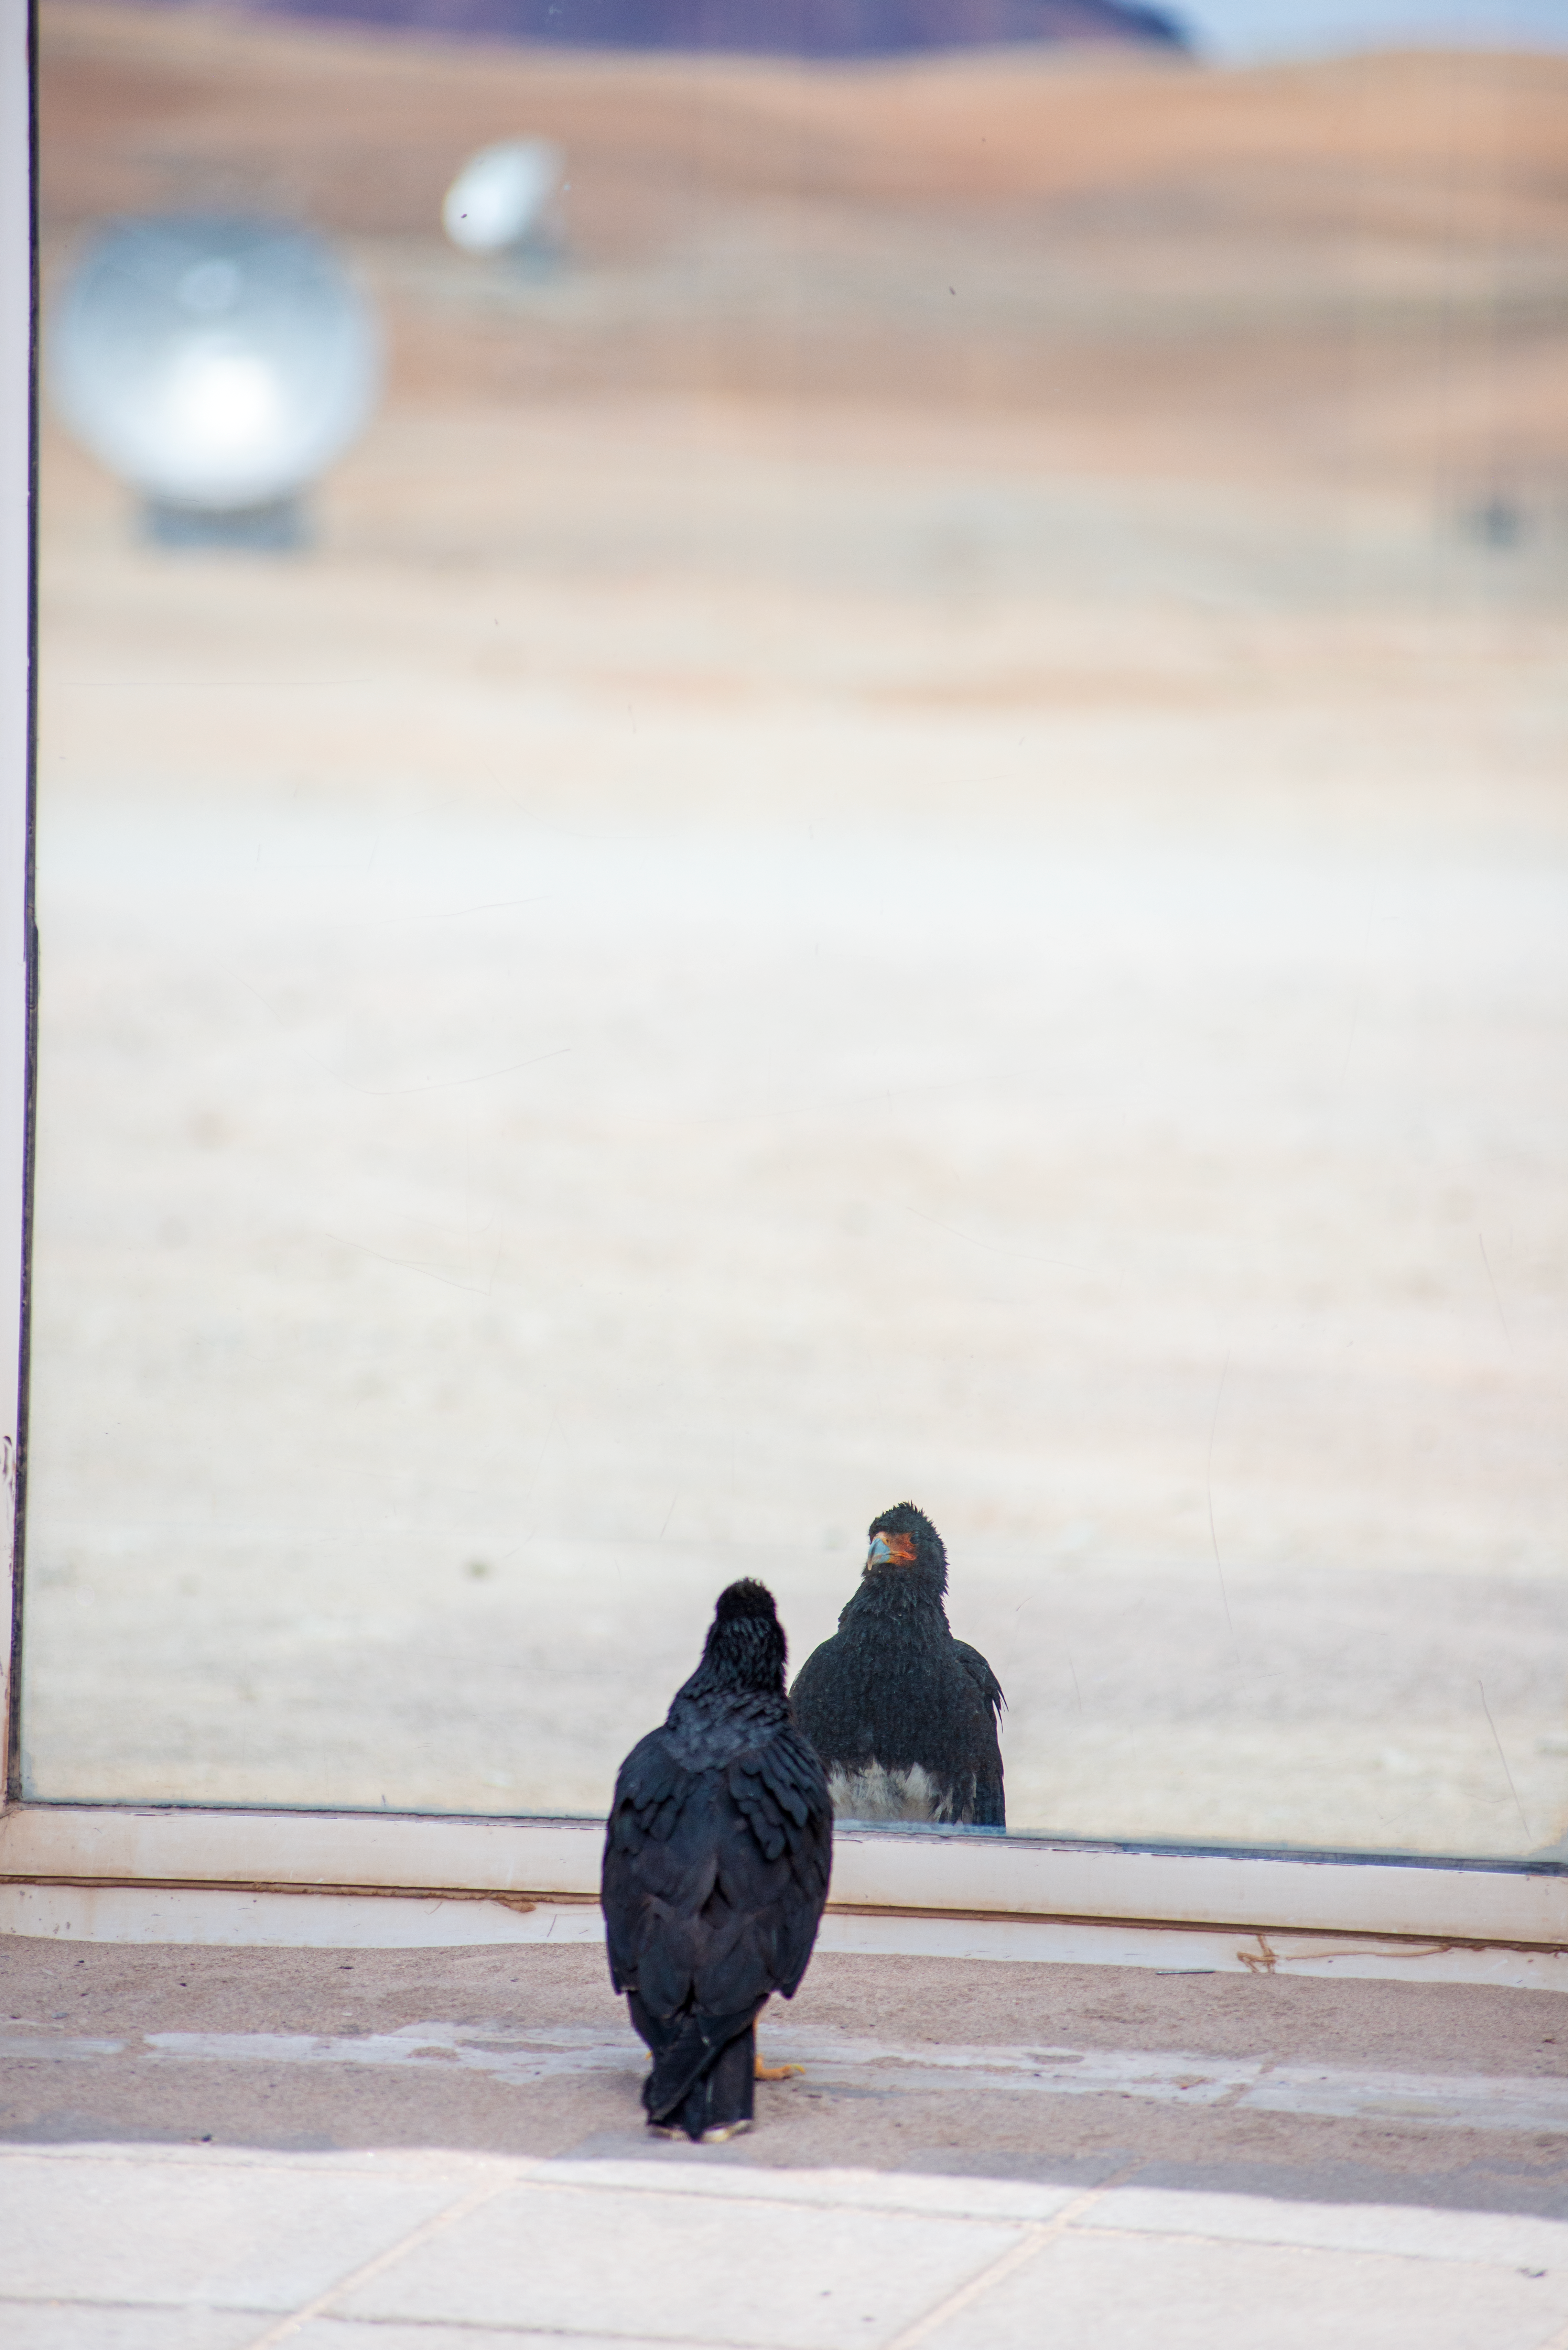

Mirror, mirror, on the wall, who’s the birdest of them all?

This Picture of the Week shows a very philosophical Mountain Caracara bird, checking himself out near the Atacama Large Millimeter/submillimeter Array (ALMA) telescope’s array of antennas on the Chajnantor Plateau, Chile. What do you reckon he’s thinking about?

Maybe, he’s looking at the 66 radio antennas that ALMA uses to probe the clouds of cool gas and dust throughout the cosmos, and thinking about the galaxies that are born in them at the farthest edges of the observable Universe. Maybe he’s thinking about the stars that ALMA watches form, and the stunning spectacles they create when they eventually die.

Maybe, he’s thinking about how those very stellar deaths are the origin of all the elements that make up his body — from the calcium in his shiny beak to the carbon-heavy keratin of his feathers, the very same ingredients in our bones and hair — and perhaps, he knows that we are all stardust.

Or, maybe he's thinking about worms.

Credit: S. Otarola/ESO